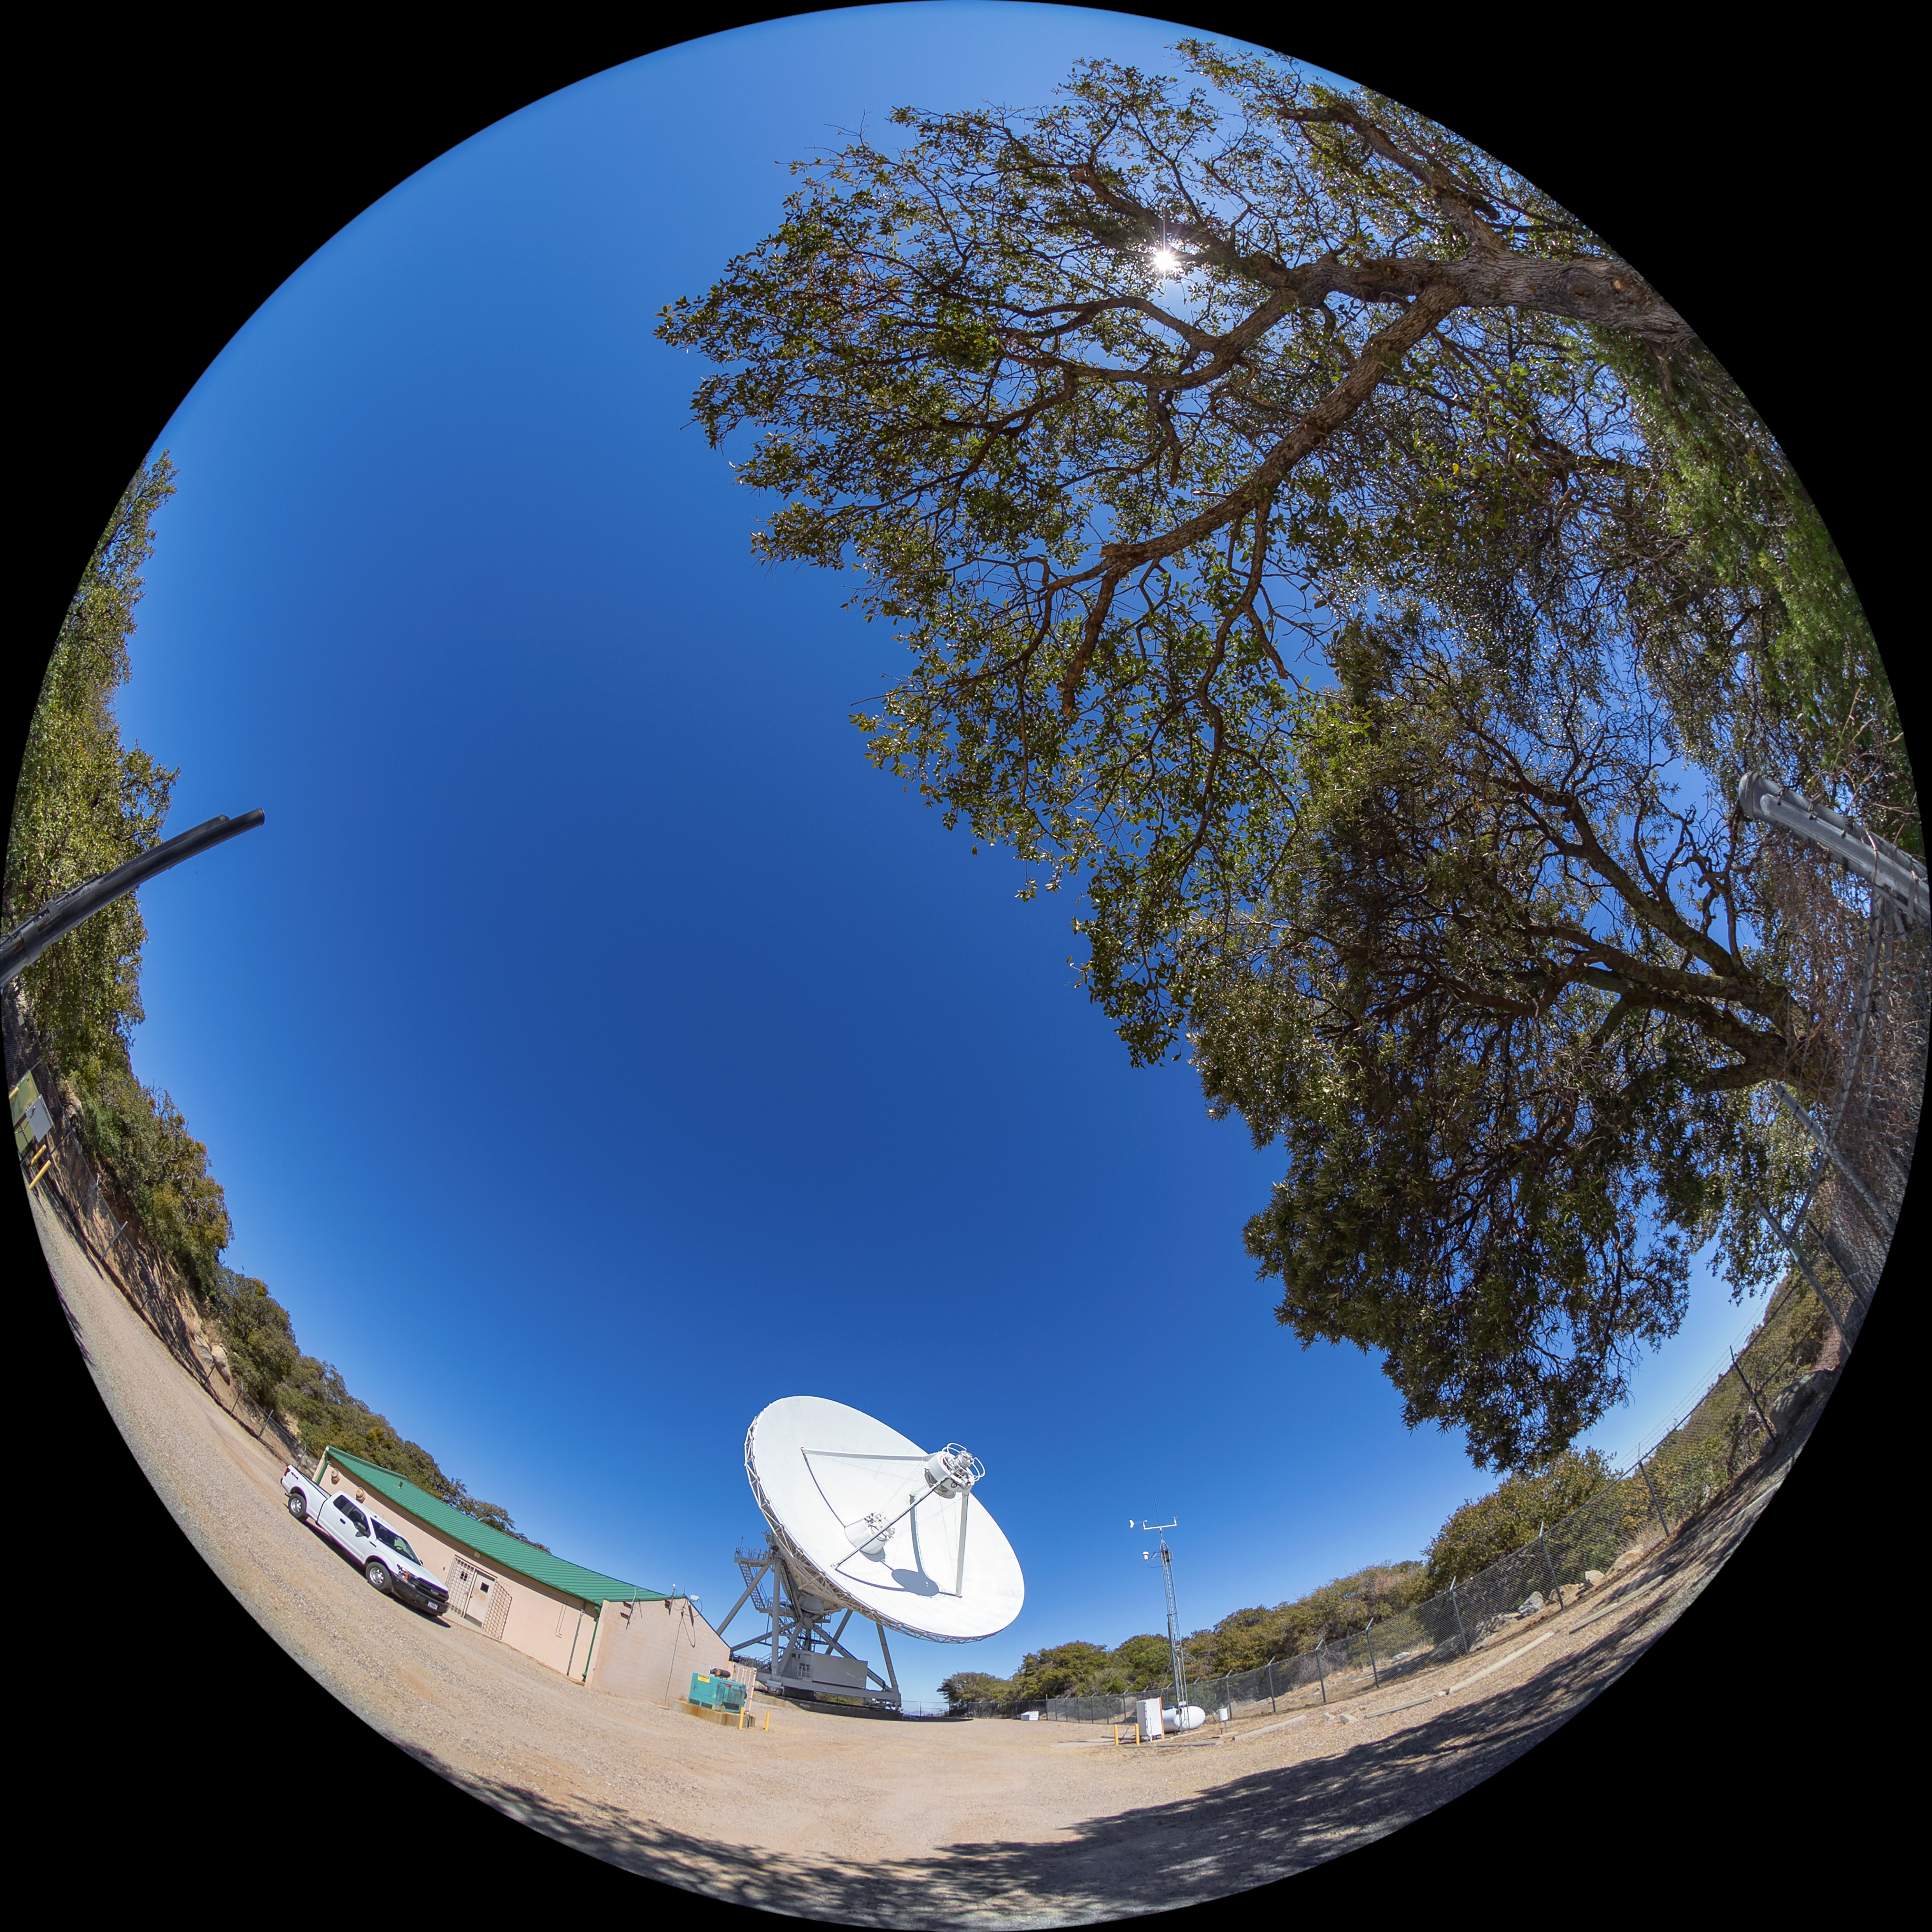

Very Long Baseline Array Dish Fulldome

A fulldome view of NRAO's Very Long Baseline Array (VLBA) Dish located at Kitt Peak National Observatory (KPNO), a Program of NSF NOIRLab. The array consists of 10 identical antennas, separated by distances from 200 kilometers to transcontinental 8600 kilometers (with the longest baseline between Maunakea, Hawai’i and St. Croix, Virgin Islands). The VLBA Dish is controlled remotely from the Science Operations Center in Socorro, New Mexico.

Credit: KPNO/NOIRLab/NSF/AURA/T. Matsopoulos